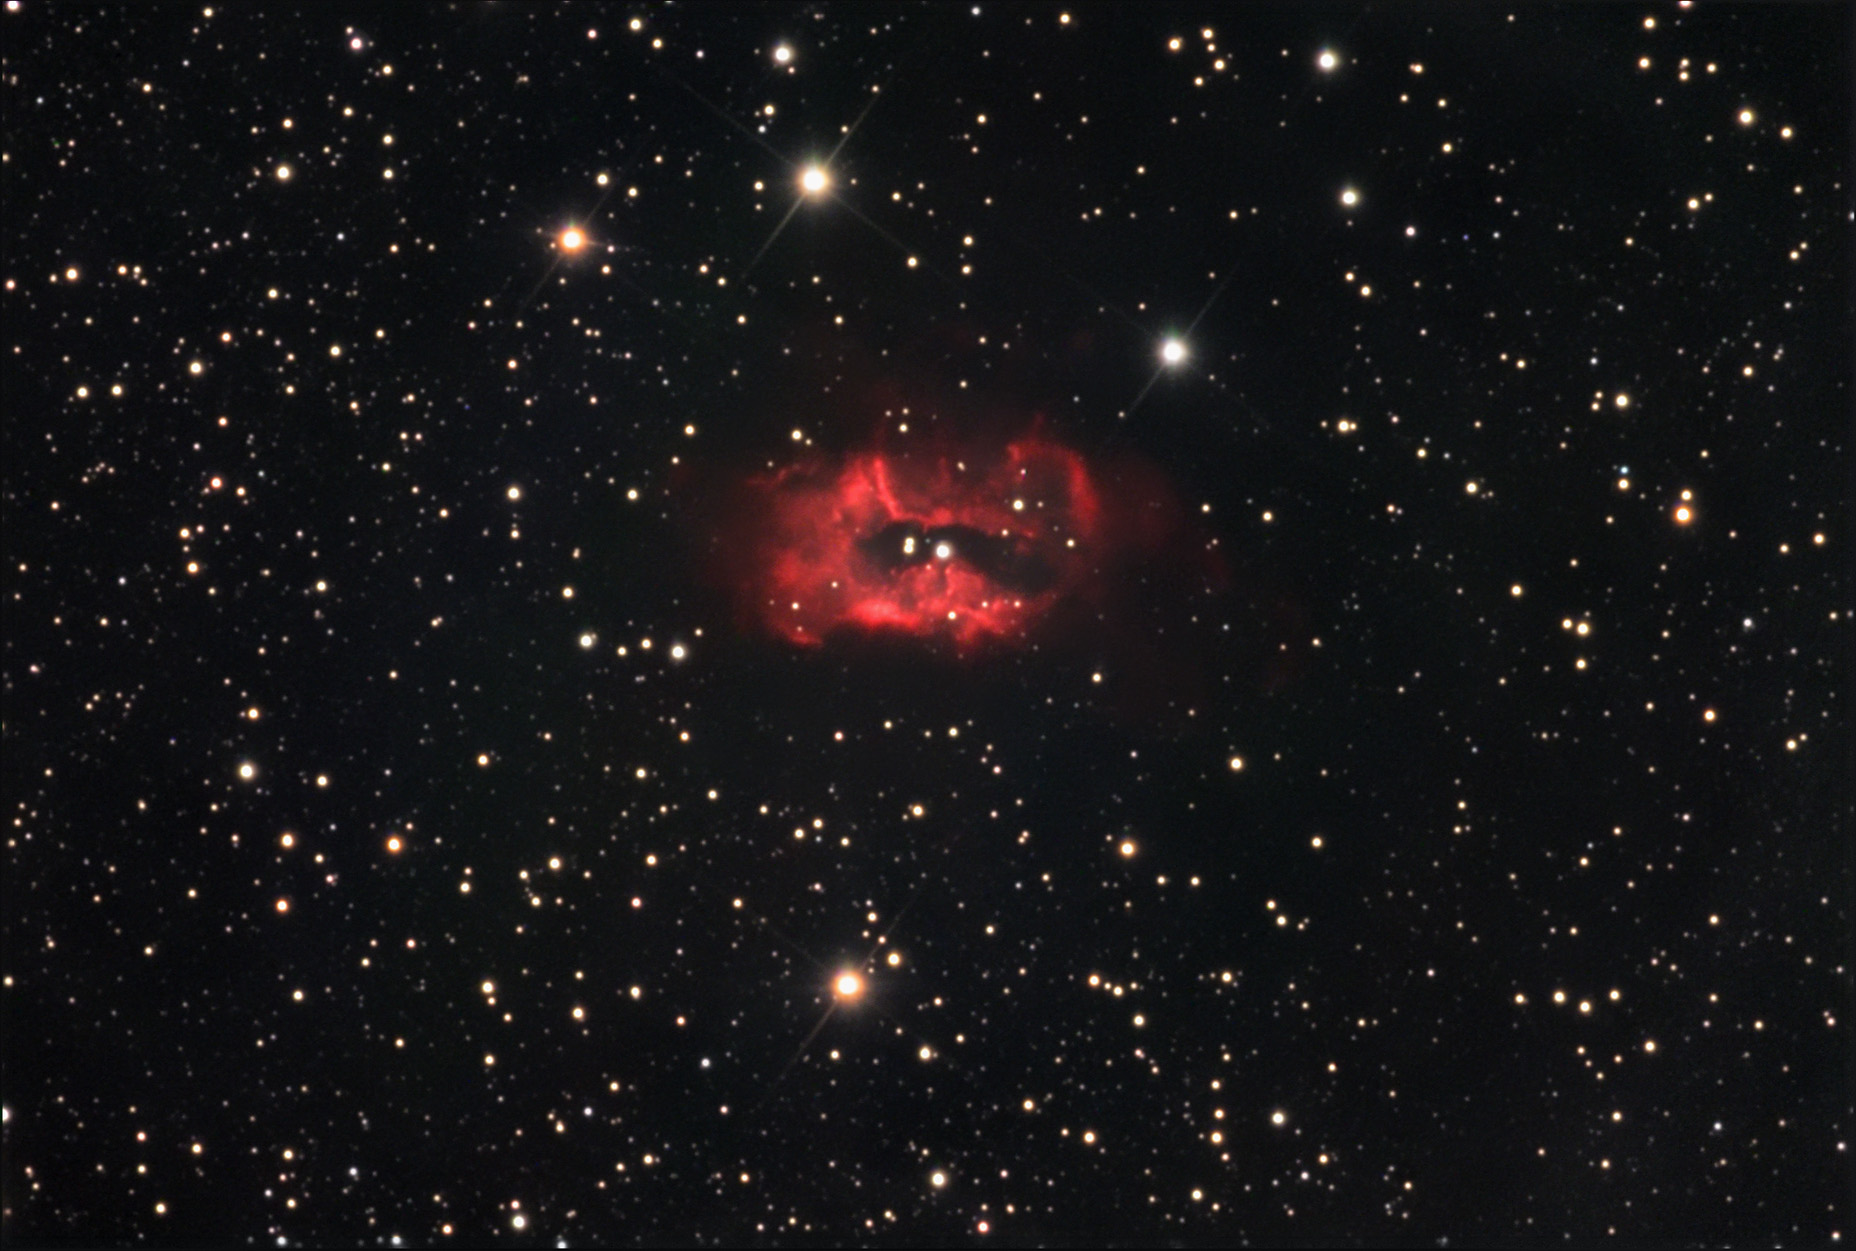

SH2-71

SH2-71 is a complex bipolar planetary nebula. Its convoluted nature is probably due to the fact that the central star is a binary system. The overall luminosity of this nebula is over 1000 times that of our sun. The gases near the center are being pushed away from the central star are velocities of 500 km/s. The companion may actually be close enough to the primary star to permit gas to fall onto the white dwarf and periodically cause spectacular explosions. However, in order for these periodic explosions to occur, the gas must accrete in a disk surrounding the white dwarf and build up for a while. Since the central star here seems more quiet, many astronomers think that the white dwarf has a strong magnetic field and the stripped gases fall directly on the pole of the white dwarf! If this is correct, the system may be similar to AM Herculis.

This image was taken as part of Advanced Observing Program (AOP) program at Kitt Peak Visitor Center during 2014.

Credit: KPNO/NOIRLab/NSF/AURA/Adam Block